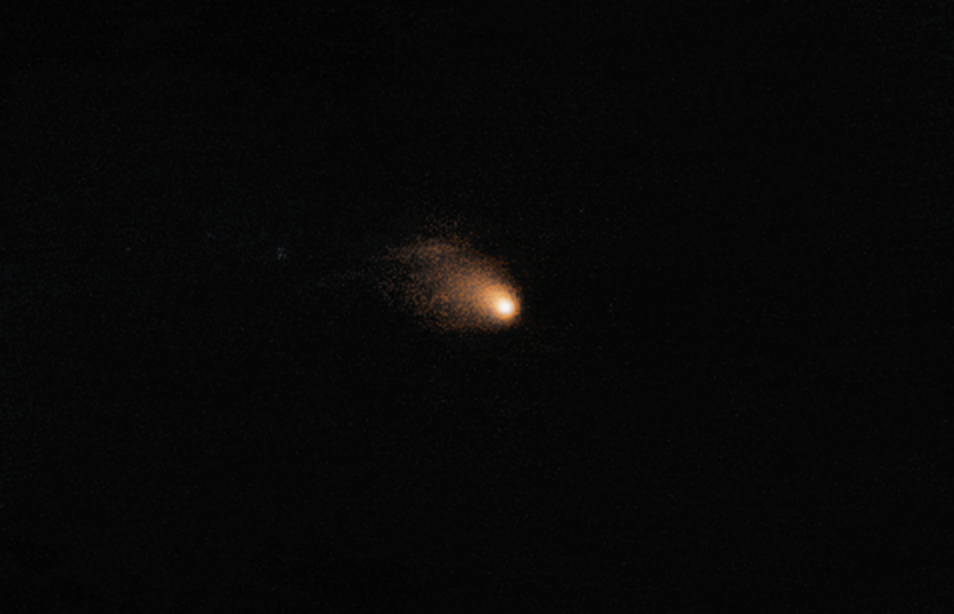

VLT tracks Rosetta's comet

The bright, hazy smudge at the centre of this image is a comet known as 67P/Churyumov-Gerasimenko, or 67P/C-G for short. This is not just any comet; it is the target for ESA’s Rosetta spacecraft, which is currently deep within the comet’s coma and less than 100 kilometres from its nucleus [1]. With Rosetta so close to the comet, the only way to view the whole of 67P/C-G now is to observe it from the ground.

This image was taken on 11 August 2014 using one of the 8-metre telescopes of ESO’s Very Large Telescope (VLT) in Chile. It was composed by superimposing 40 individual exposures, each lasting 50 seconds, and removing background stars, to obtain the optimal view of the comet. Rosetta is contained within the central pixel of this image, and is too small to resolve.

The VLT is made up of four individual Unit Telescopes that can work together or individually to study the night sky. These observations used the FORS2 (FOcal Reducer and low dispersion Spectrograph 2) instrument on Unit Telescope 1, otherwise known as Antu, which is the indigenous Chilean Mapuche term for the Sun.

FORS2 can be used in various ways, but for the Rosetta campaign astronomers use it to image the comet and determine its brightness, size and shape; and also to analyse the coma’s composition.

Although 67P/C-G is faint in this image, it is clearly active, with a dusty coma extending some 19 000 kilometres out from the nucleus. This coma is asymmetric as the dust is being swept away from the Sun — which is located beyond the lower right corner of the image — and is beginning to form a characteristic cometary tail.

This VLT image is part of an ongoing collaboration between ESA and ESO to observe 67P/C-G from the ground while Rosetta is performing measurements at the comet. On average, the VLT obtains images of the comet every second night. These short exposures are used to monitor the comet's activity by studying how its brightness changes. The results are reported back to the Rosetta project and provide part of the information for planning how to orbit around it.

Credit: Colin Snodgrass/ESO/ESA